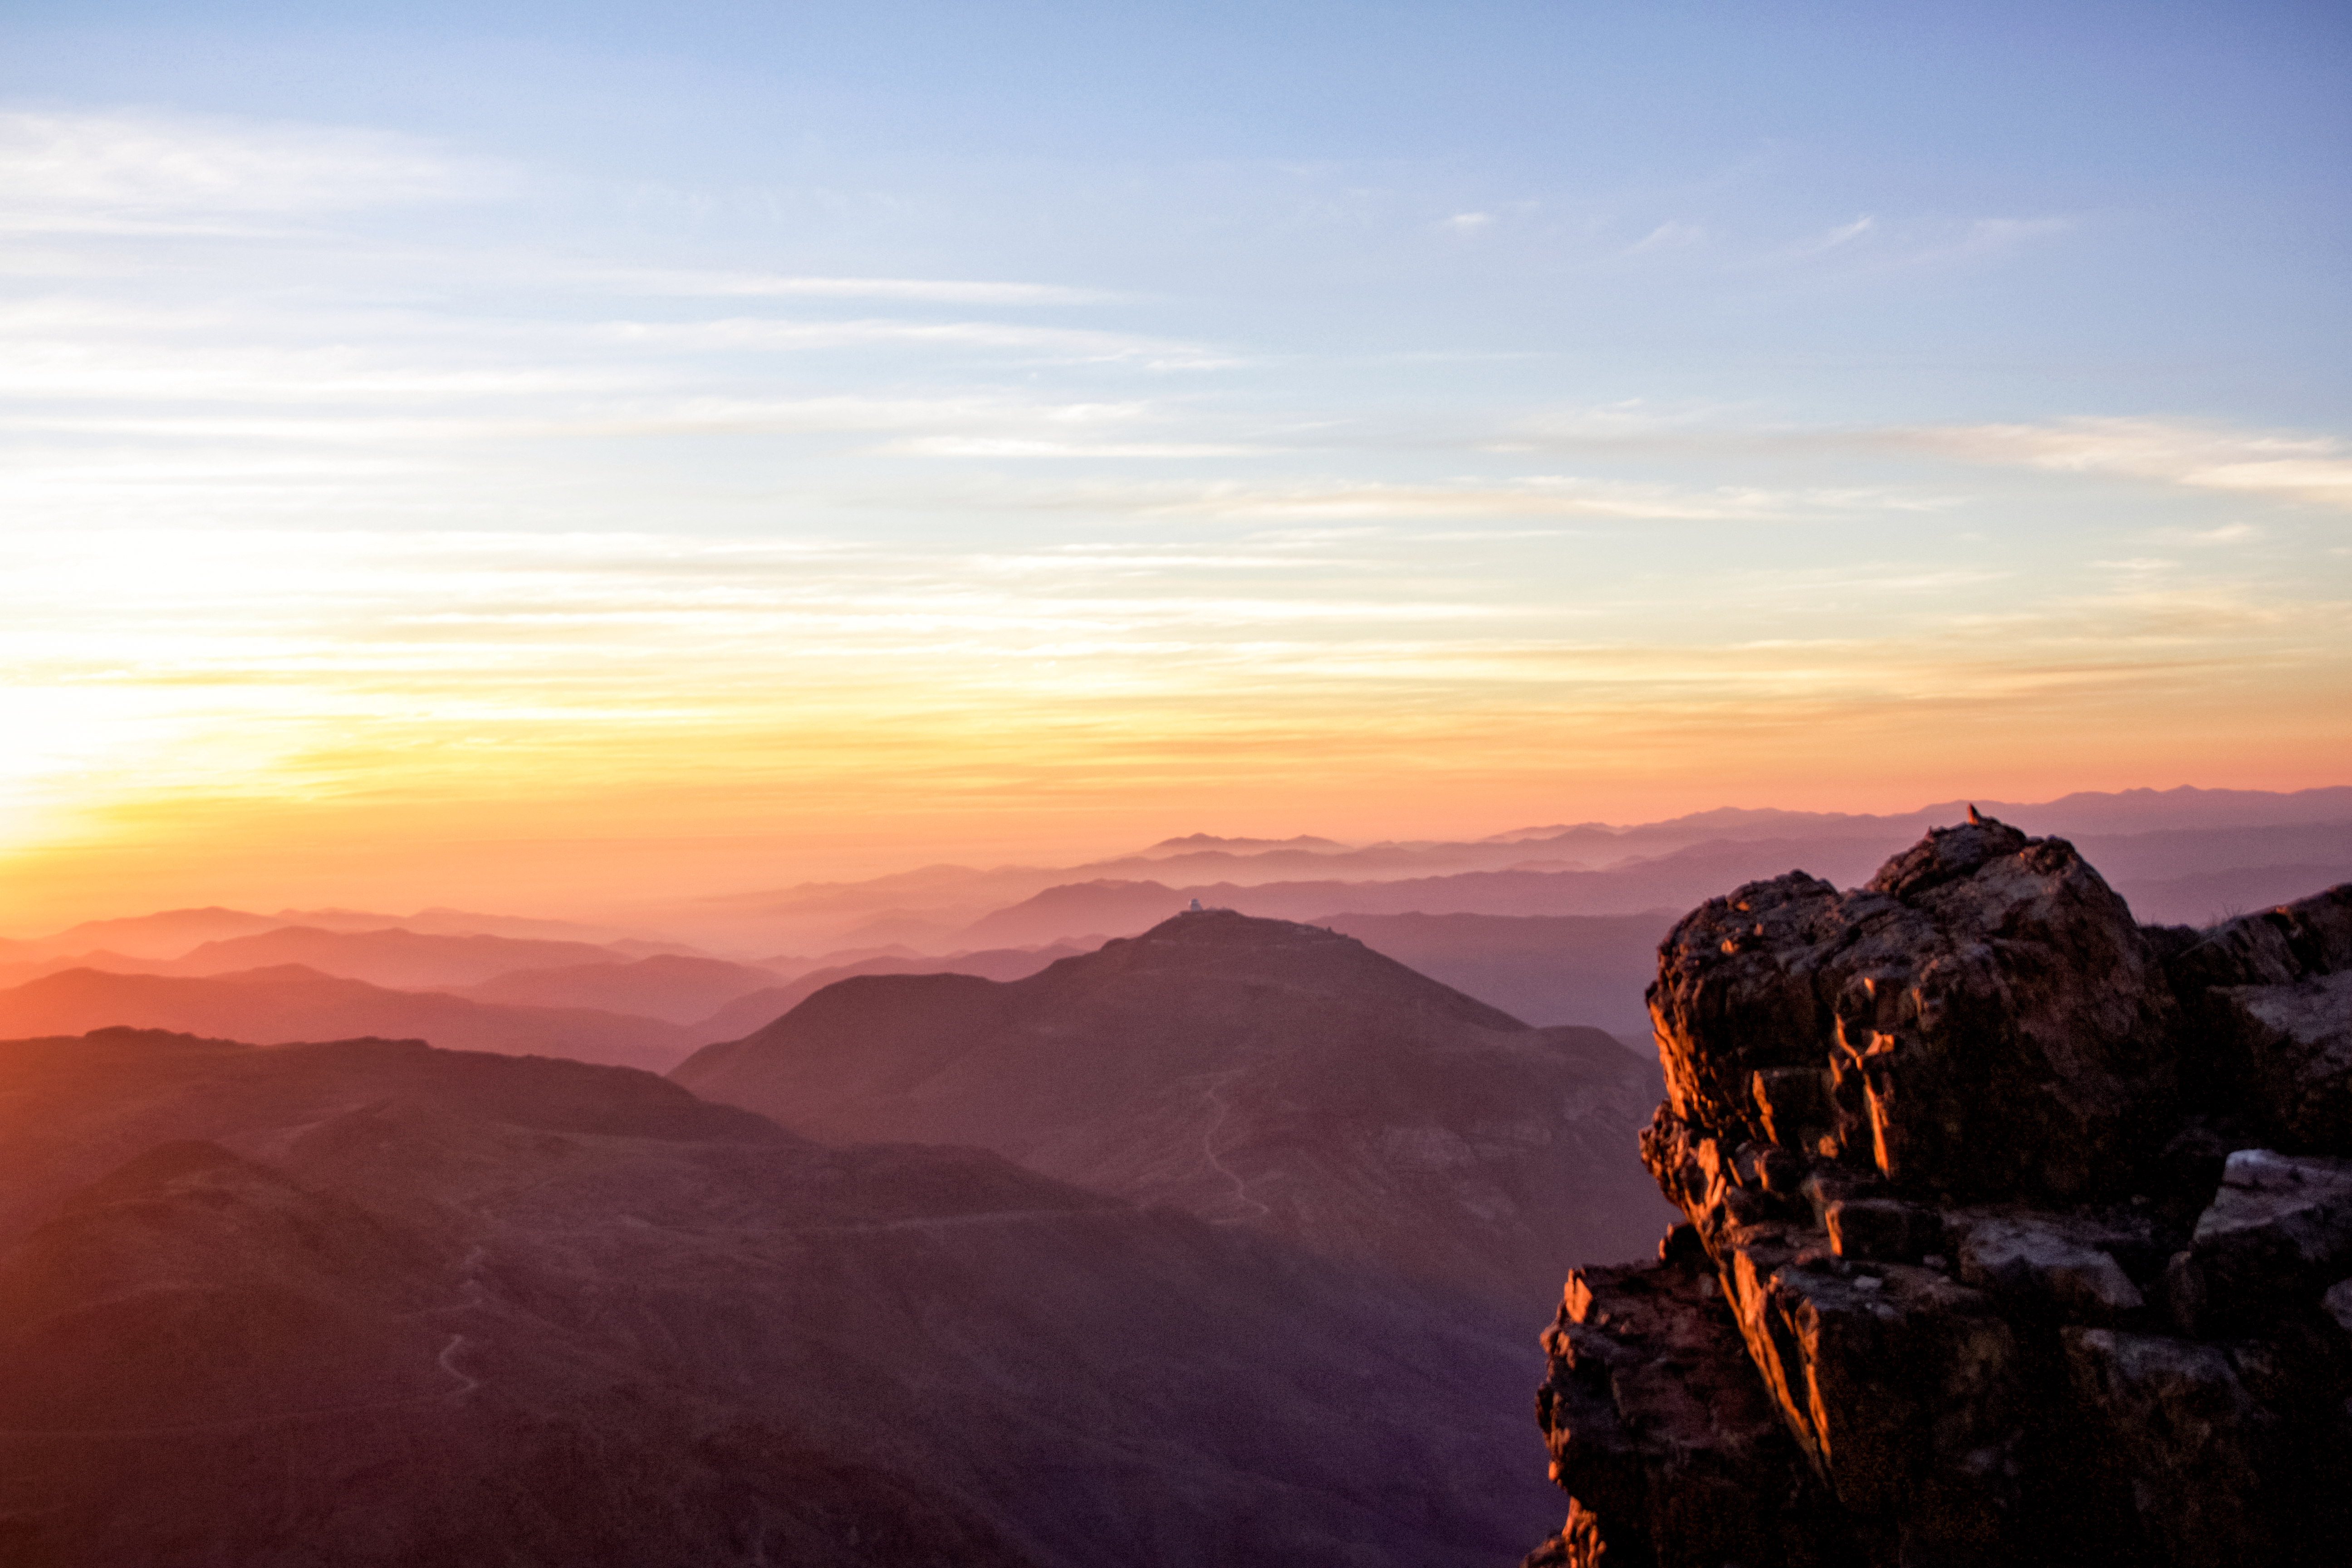

Sunset view of NOIRLab Cerro Tololo from Cerro Pachon

Sunset view of NOIRLab's Cerro Tololo from Cerro Pachon where Gemini South, SOAR and the Vera C. Rubin Telescope are located.

Credit: CTIO/NOIRLab/NSF/AURA/Javier Fuentes